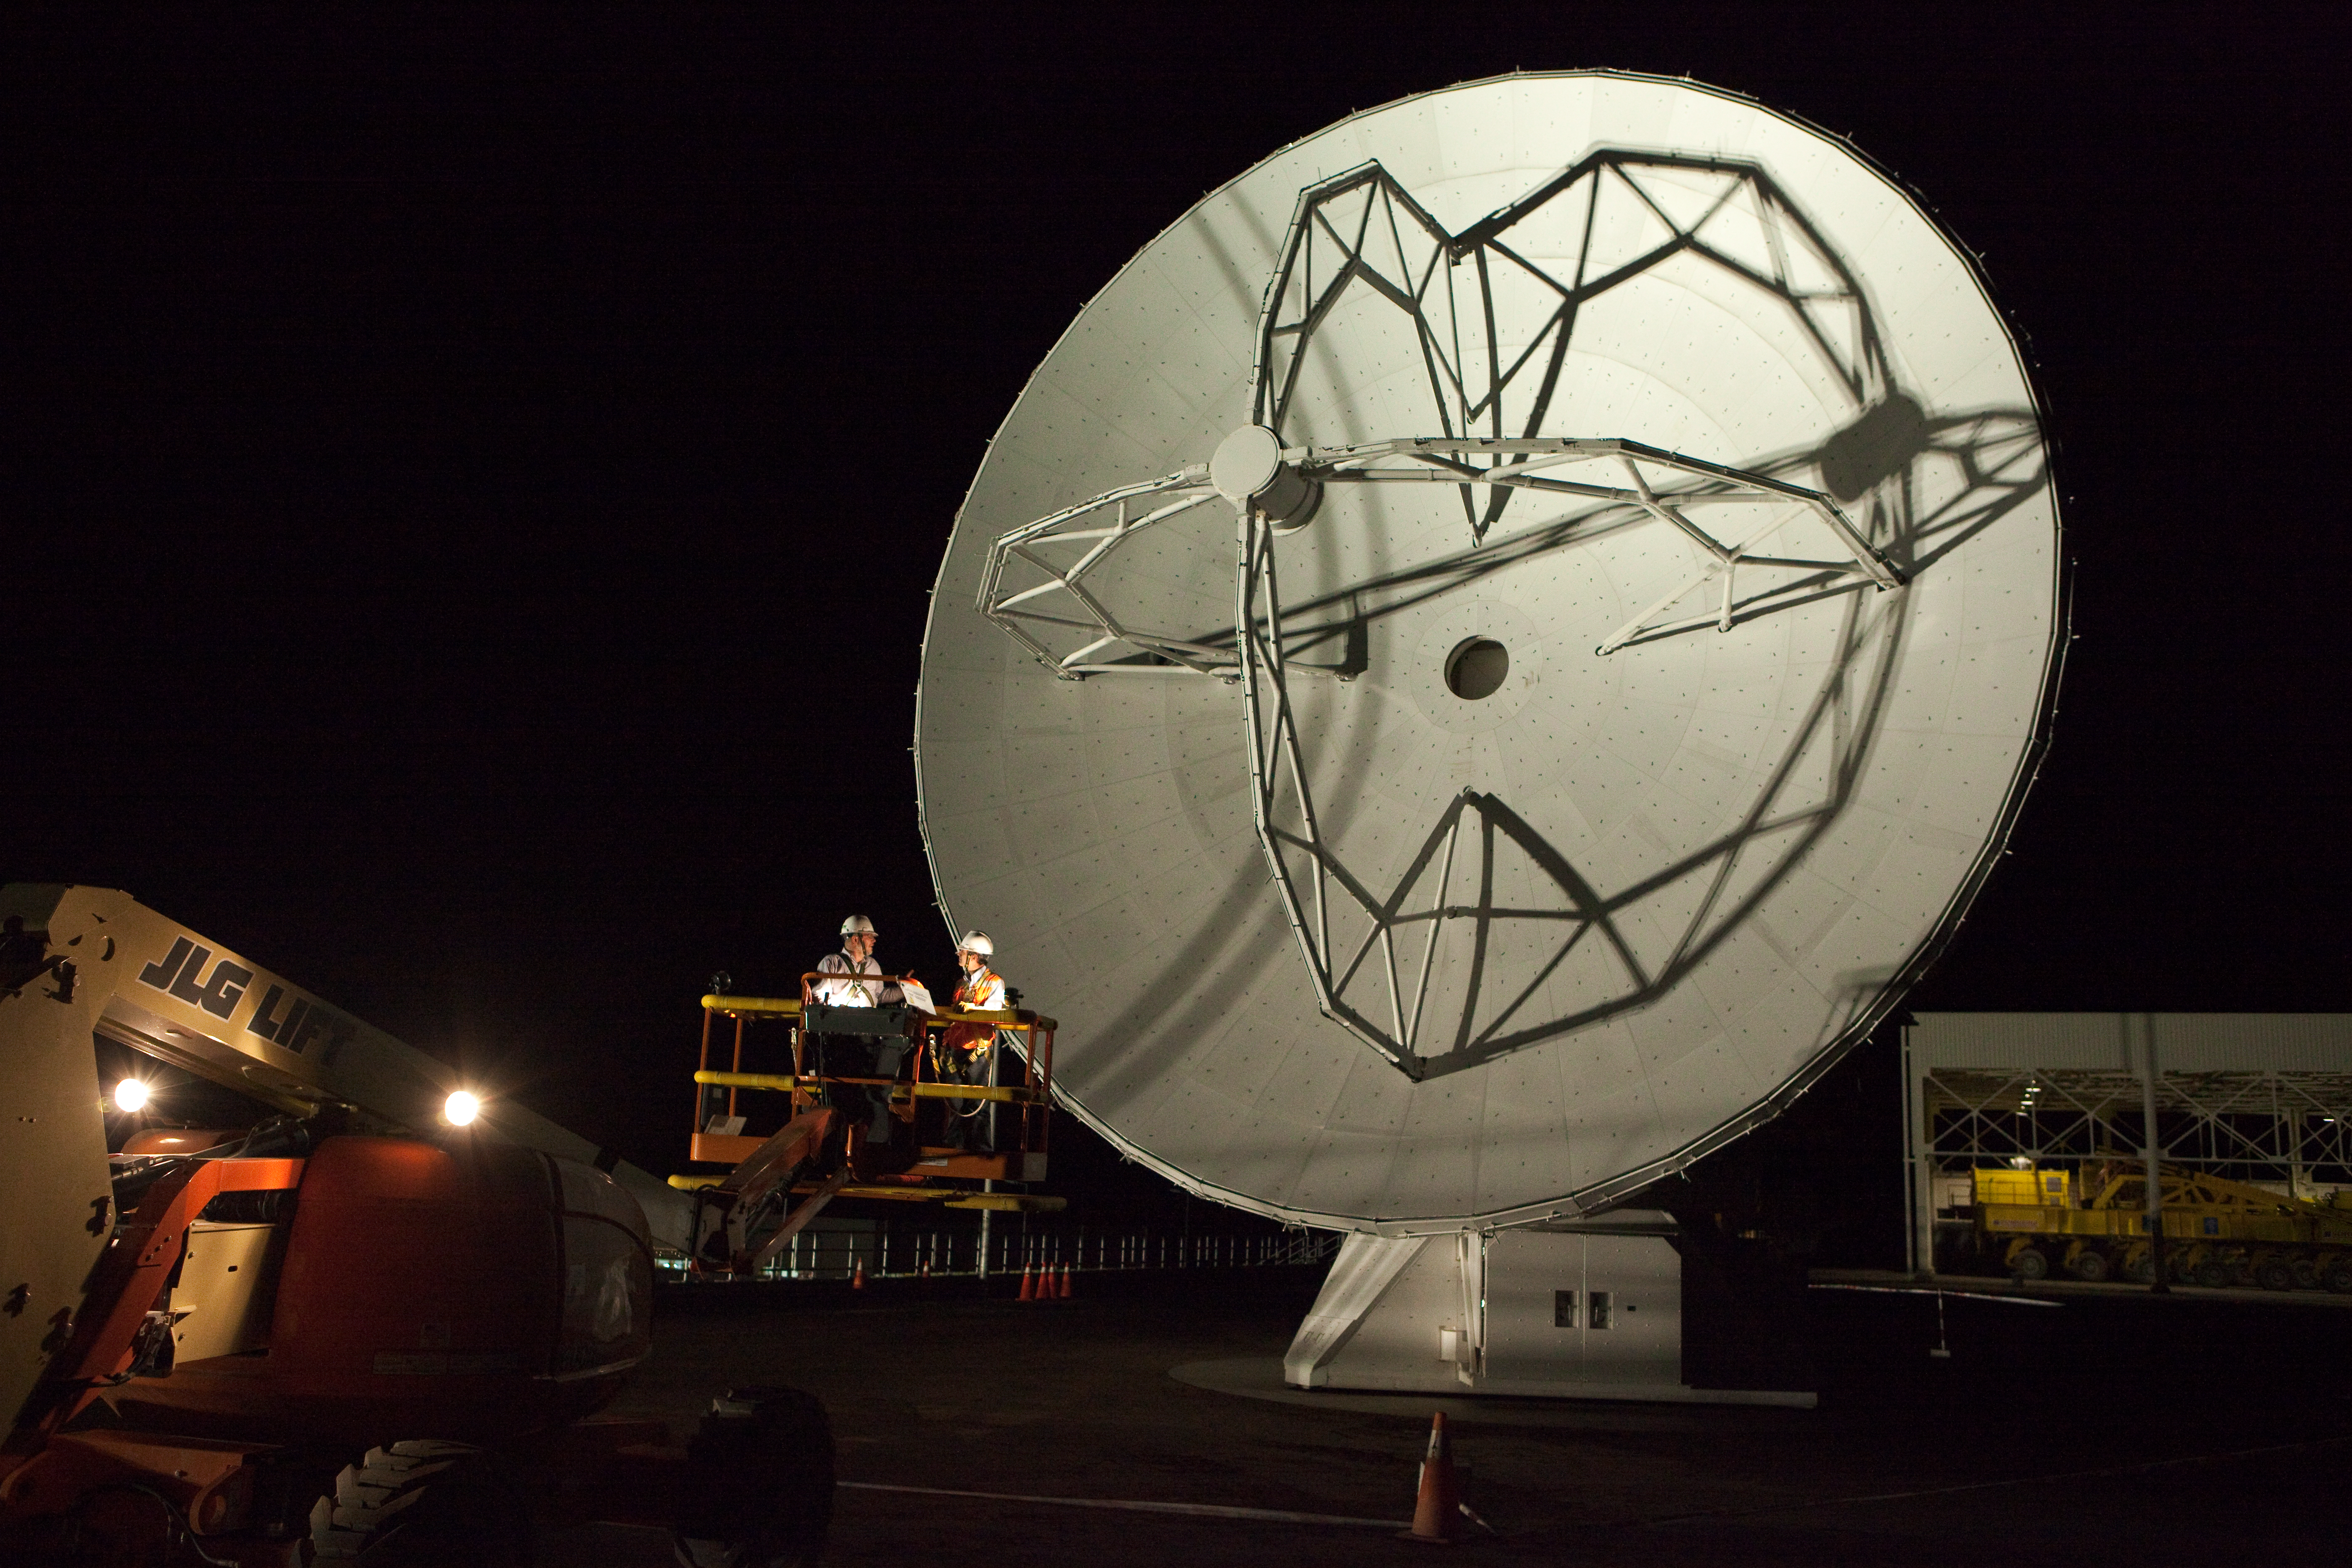

ALMA antennas and OSF at sunset

A view towards the west of the Japanese ALMA antenna and the Operational Support Facility at sunset. Image taken in March 2009.

Credit: ALMA (ESO/NAOJ/NRAO)